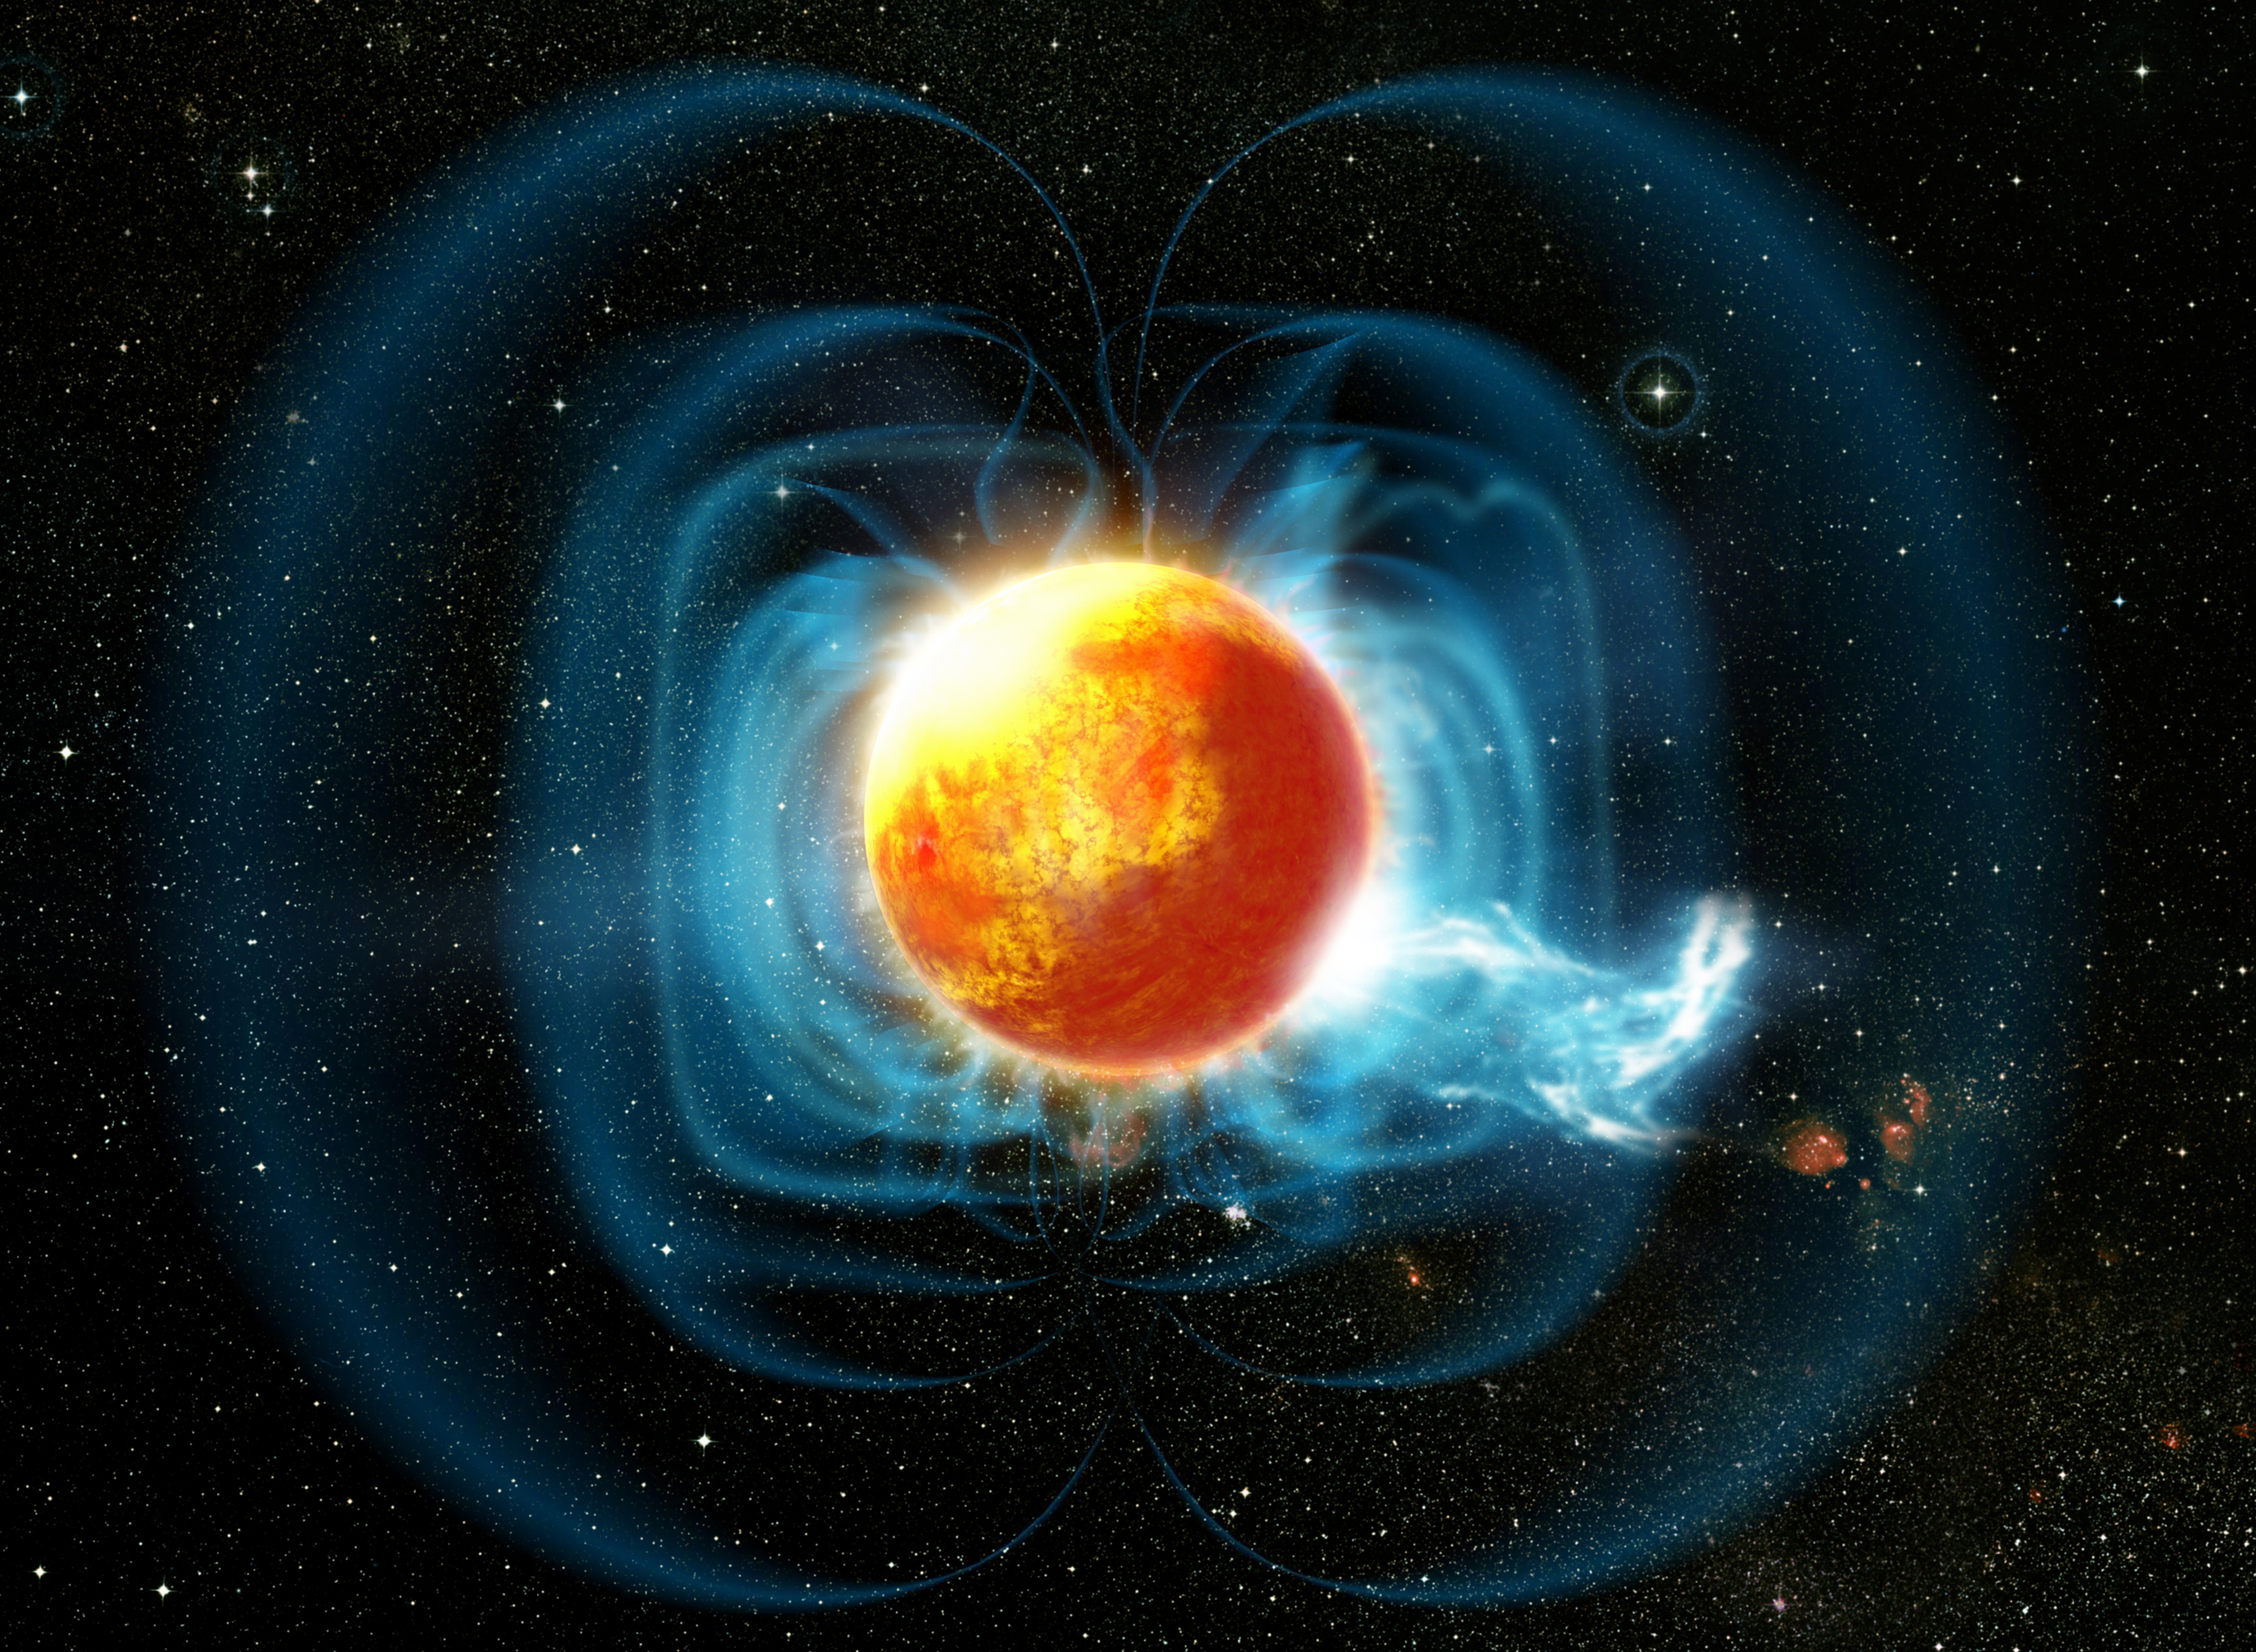

Odd Little Star has Magnetic Personality

Artist’s rendition of what the magnetic fields and surface might look like on TVLM513-46546. Note that the hot-spot that is estimated to cover up to 50% of the surface area of the star is oriented to the left of the star and is not entirely visible in this orientation. Gemini Observatory artwork by Dana Berry, SkyWorks Digital Animation.

Credit: Gemini Observatory/ Dana Berry, SkyWorks Digital Animation